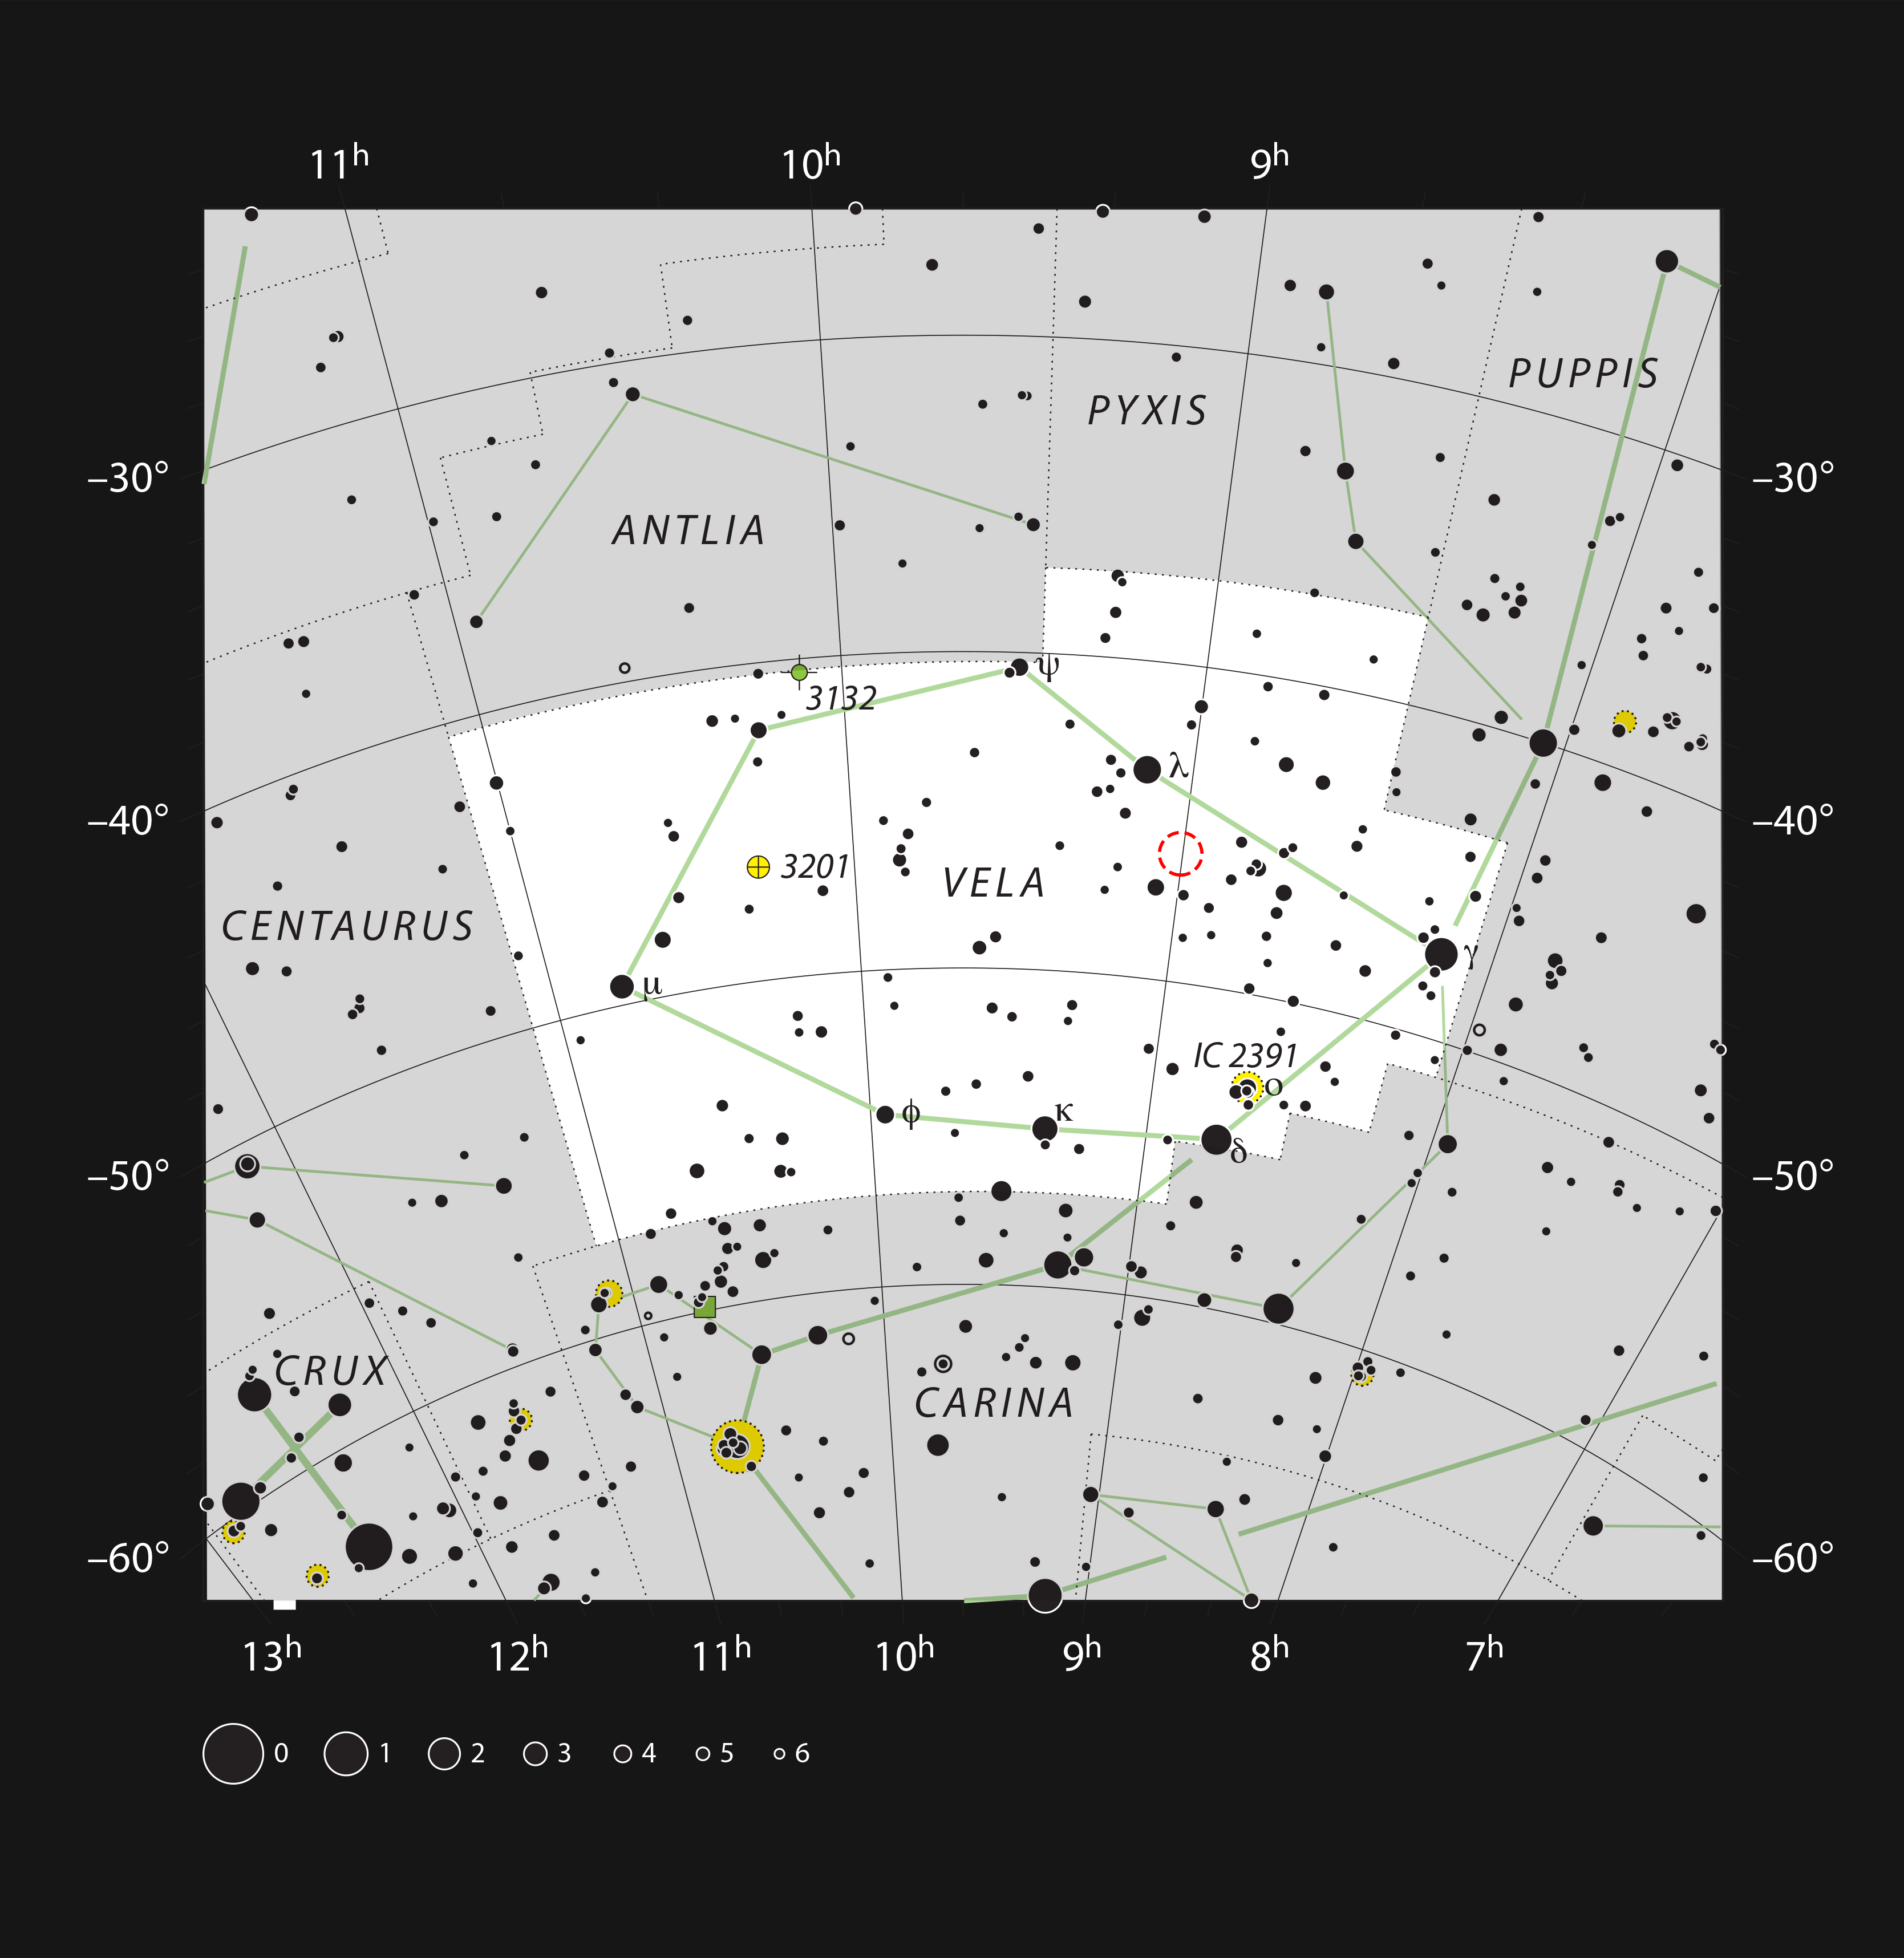

The Pencil Nebula in the southern constellation of Vela (The Sails)

This chart shows the location of the Pencil Nebula (NGC 2736) in the constellation of Vela (The Sails). This map shows most of the stars visible to the unaided eye under good conditions, and the location of the Pencil Nebula is highlighted with a red circle on the image. This faint nebula requires dark skies and a powerful telescope to make it visible as a long dim streak.

Credit: ESO, IAU and Sky & Telescope